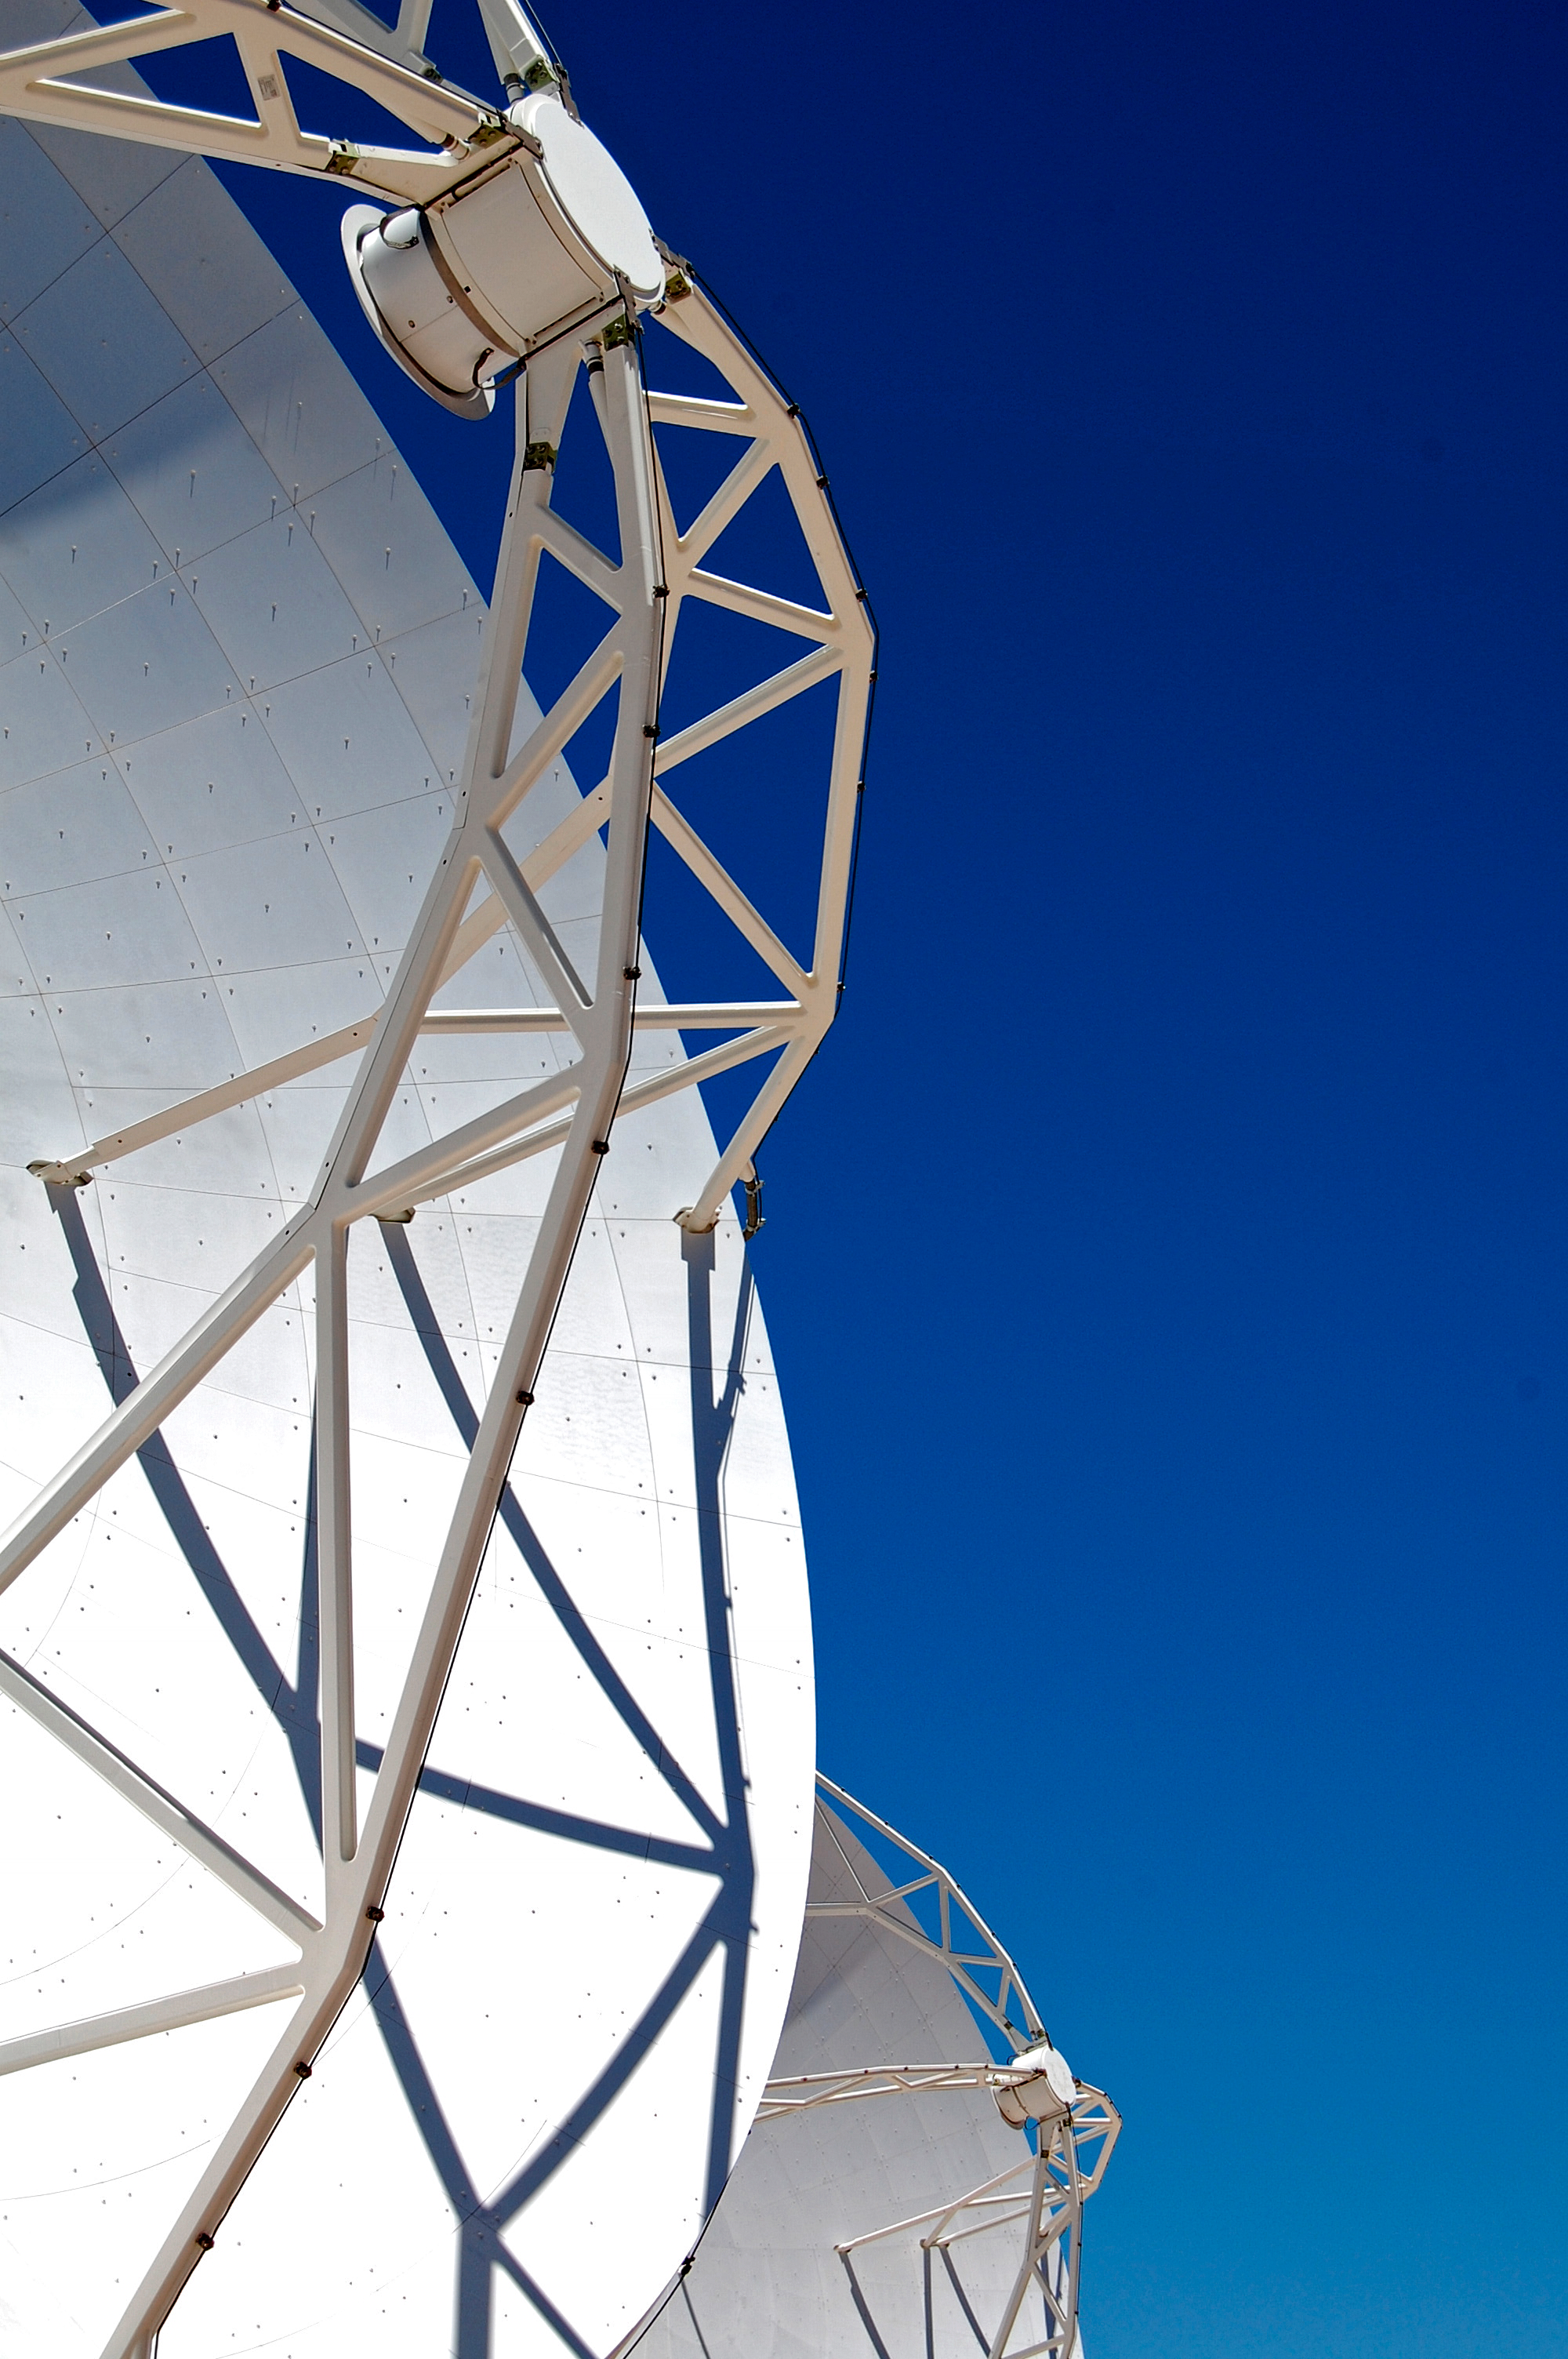

ALMA close-up

An ALMA antenna close-up.

Credit: ESO